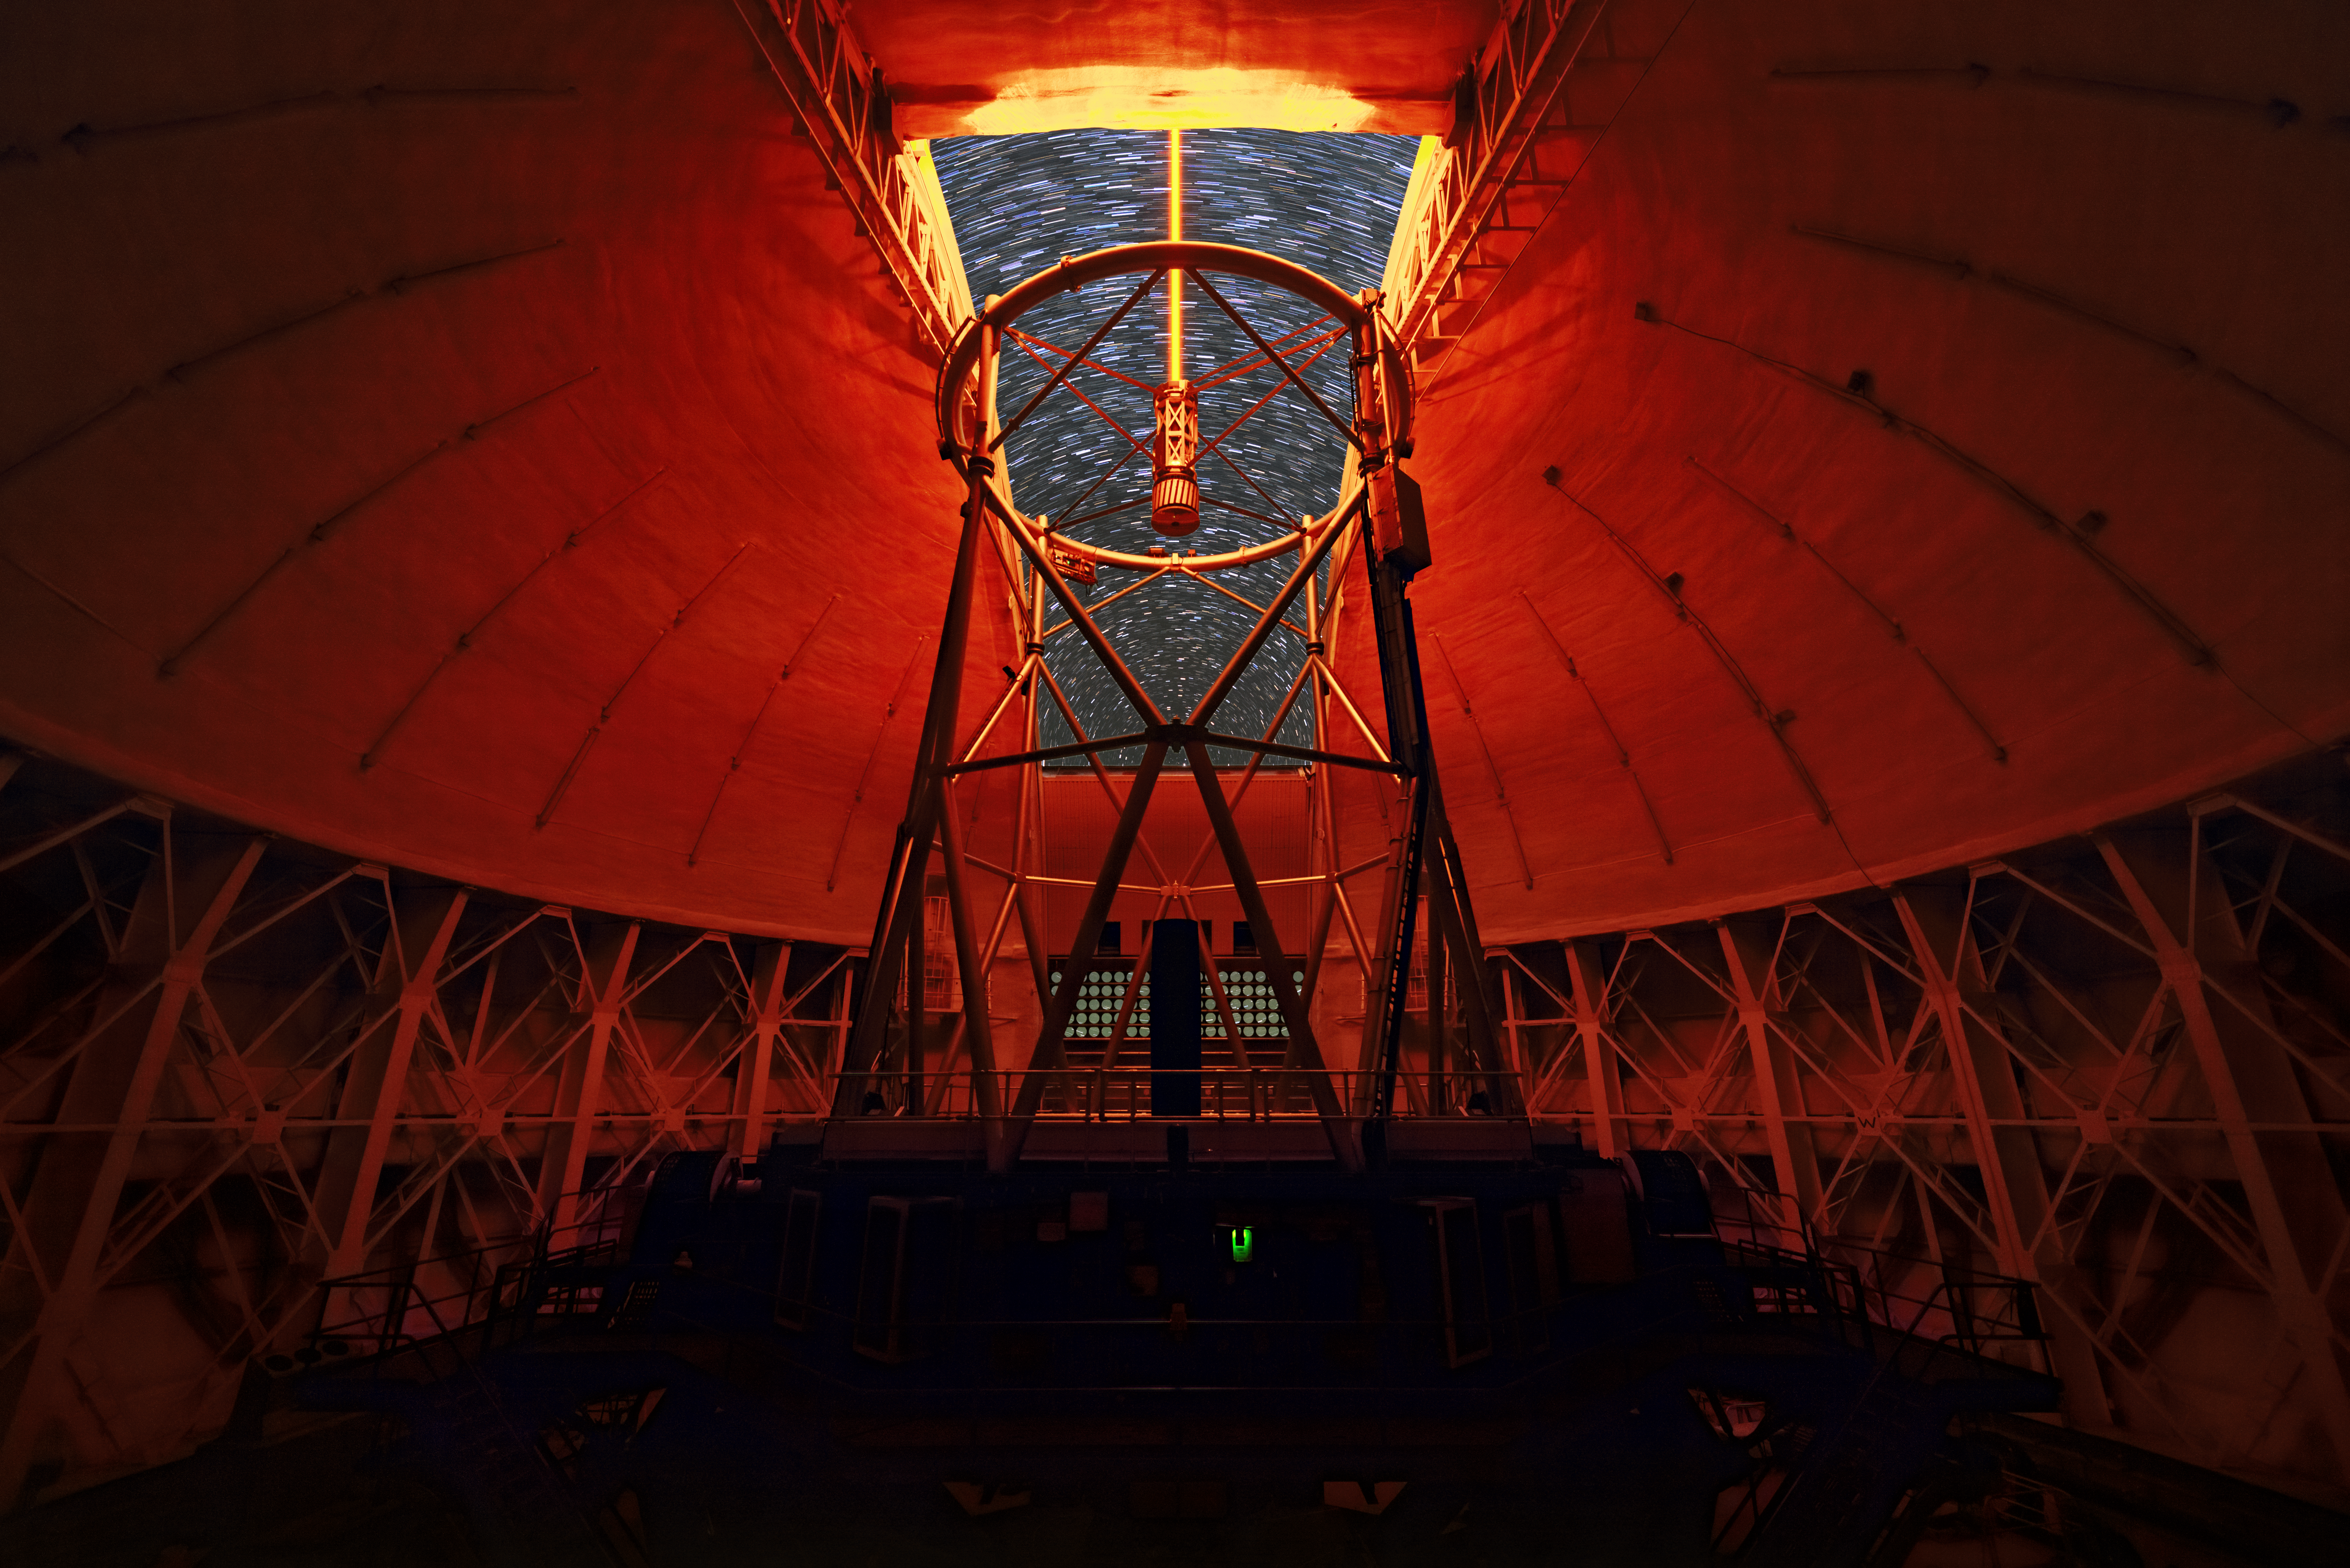

Testing Gemini’s Super-Laser

This image shows Gemini North, one half of the International Gemini Observatory, operated by NSF NOIRLab, using a yellow-colored laser beam to adjust its adaptive optics system during commissioning in 2016. This laser emanates from the middle of the telescope and travels through Earth’s atmosphere. It excites traces of sodium 90 kilometers (50 miles) up in Earth’s upper atmosphere so that the system can measure the atmospheric turbulence. The telescope’s individual instruments then use a system of deformable mirrors to compensate for the effect of the turbulence and achieve sharp images of stars, planets, and galaxies at resolutions that rival space-based instruments. The dim lights inside the dome, turned on during telescope operation, cast the dome interior in a red glow. Through the dome opening, you can see stars streaking across the sky — the result of the long exposure used to capture this photo. You can see another view of the interior in another image from the same night here.

Credit: International Gemini Observatory/NOIRLab/NSF/AURA/J. Chu